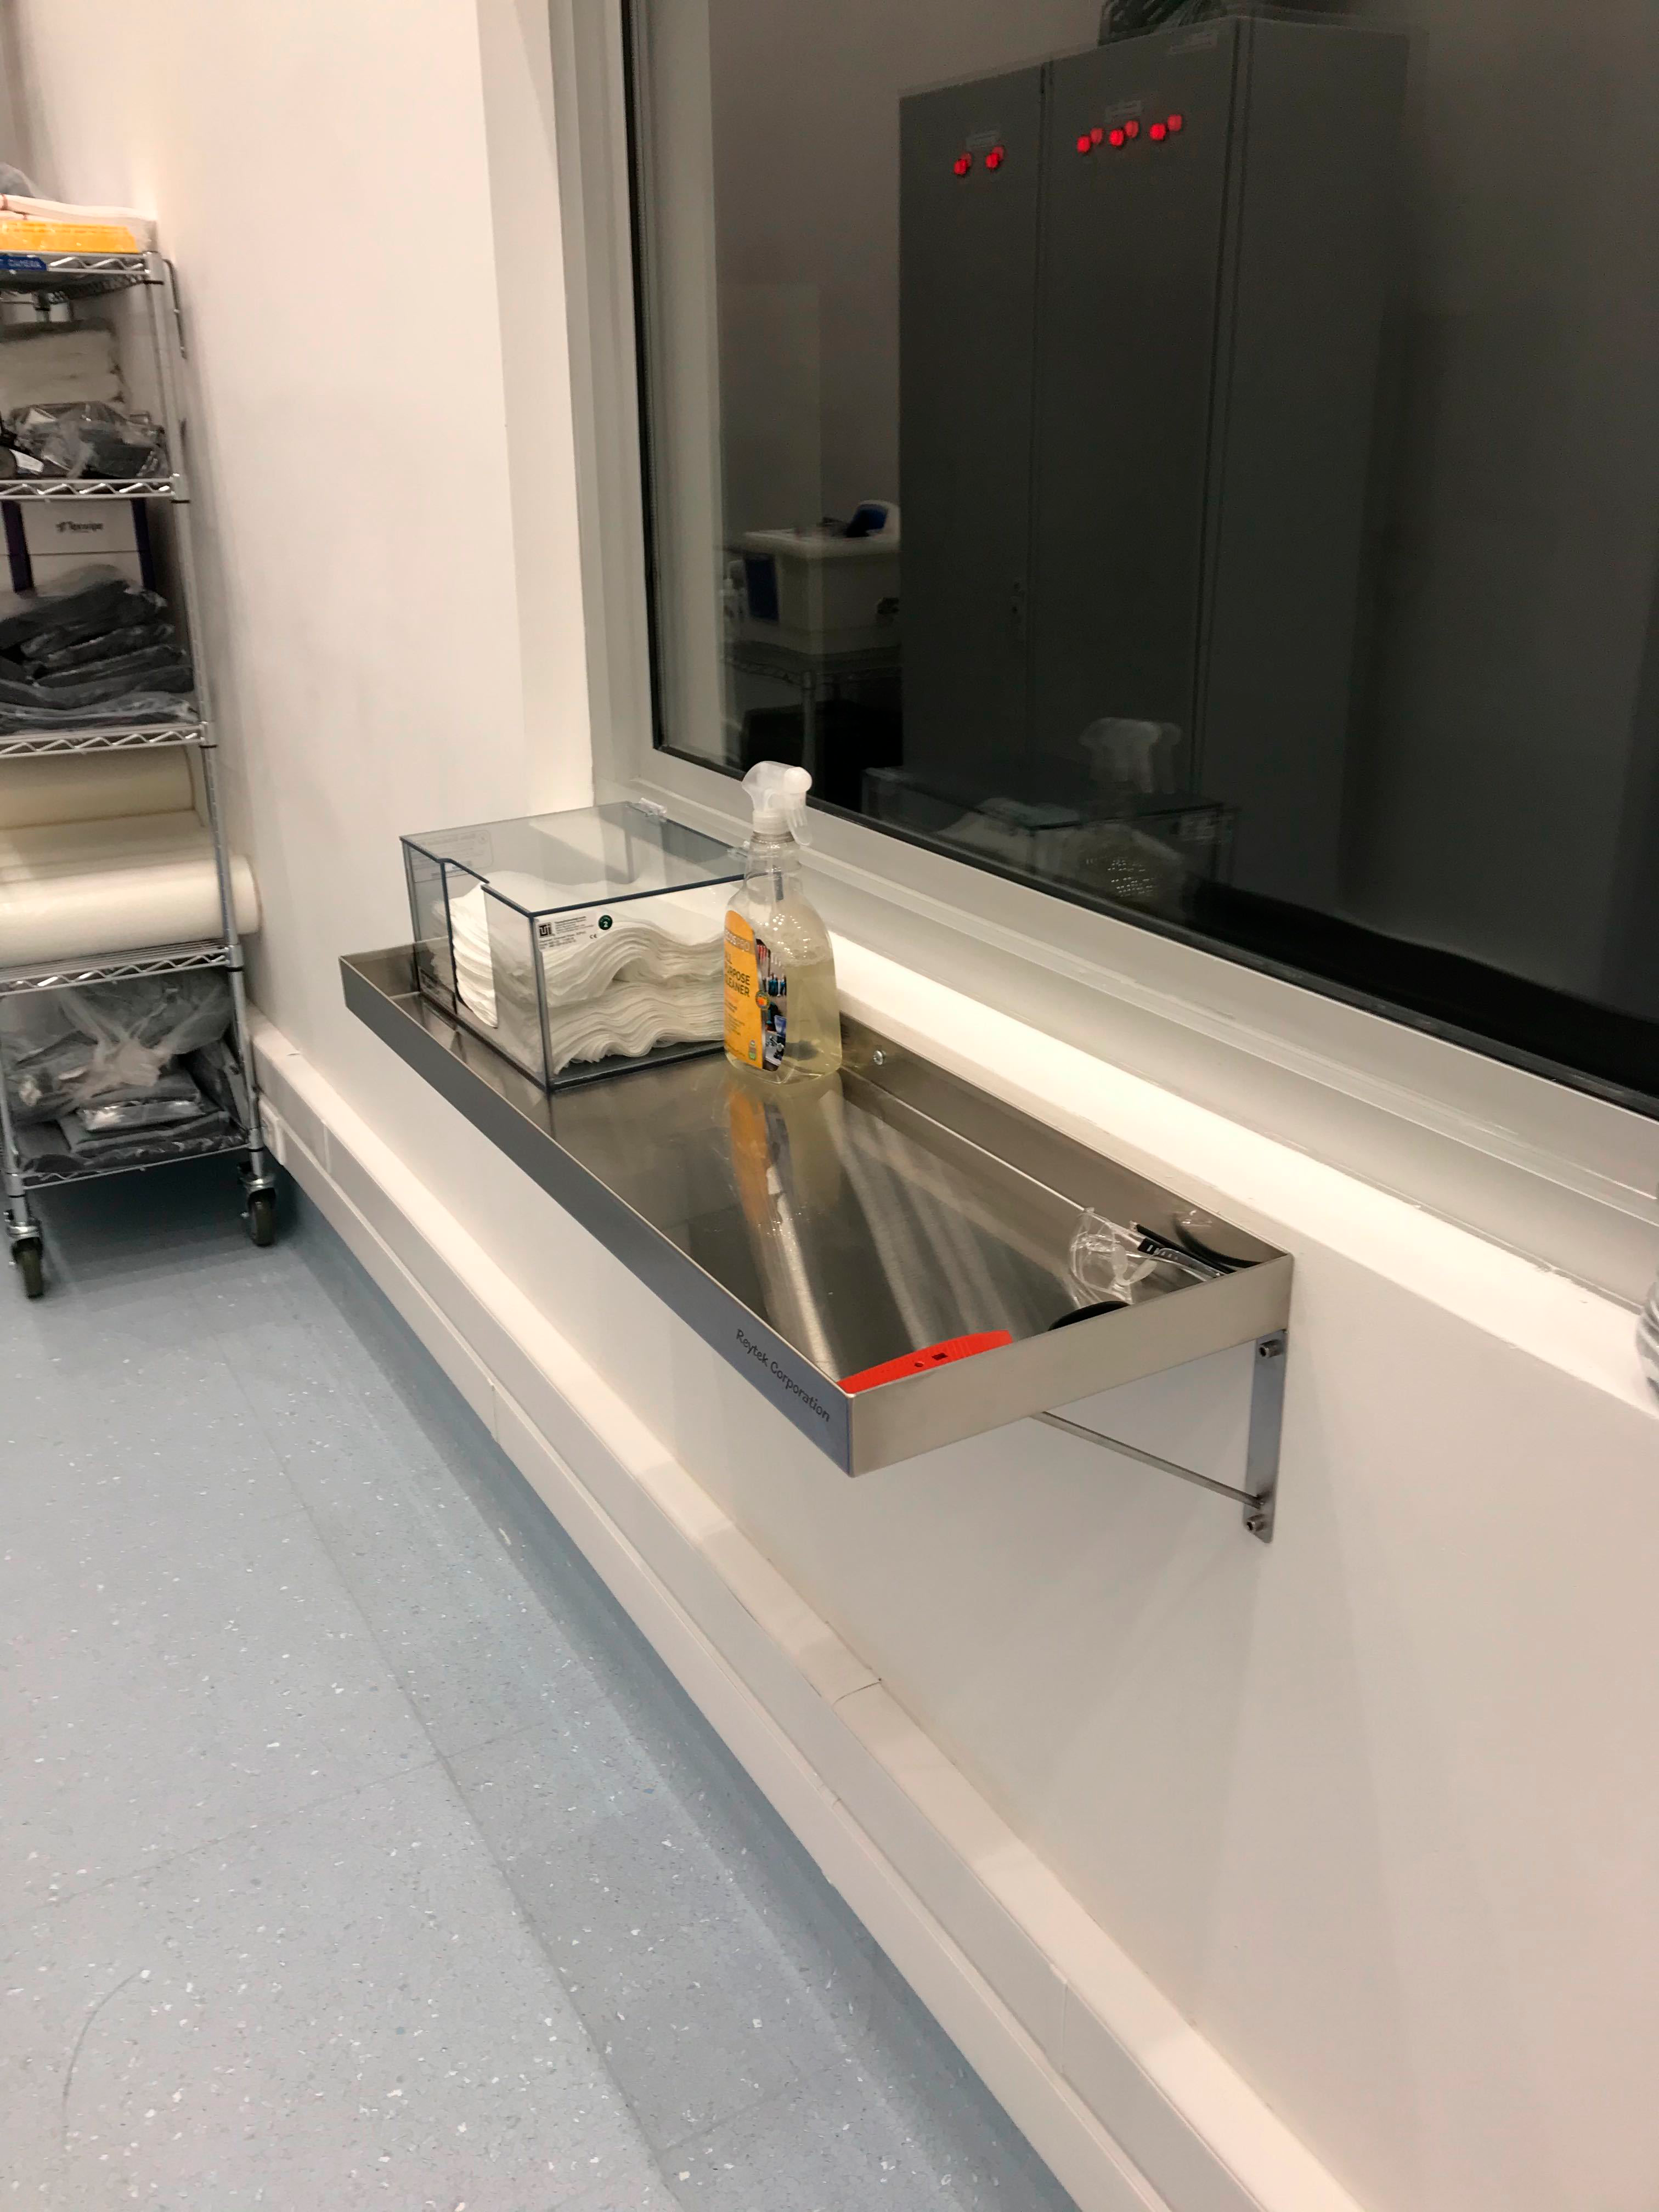

Gowning Room October 2019

Members of the LSST Camera team were on Cerro Pachón in October to prepare the clean and white rooms in the LSST Summit Facility building for the impending arrival of hardware. The gowning room also got a bit of an upgrade, with hooks for clean room garments, a table for the ultrasonic cleaner, and a cleaning station mounted under the window near the entrance.

Credit: M Lopez/Rubin Observatory/NSF/AURA